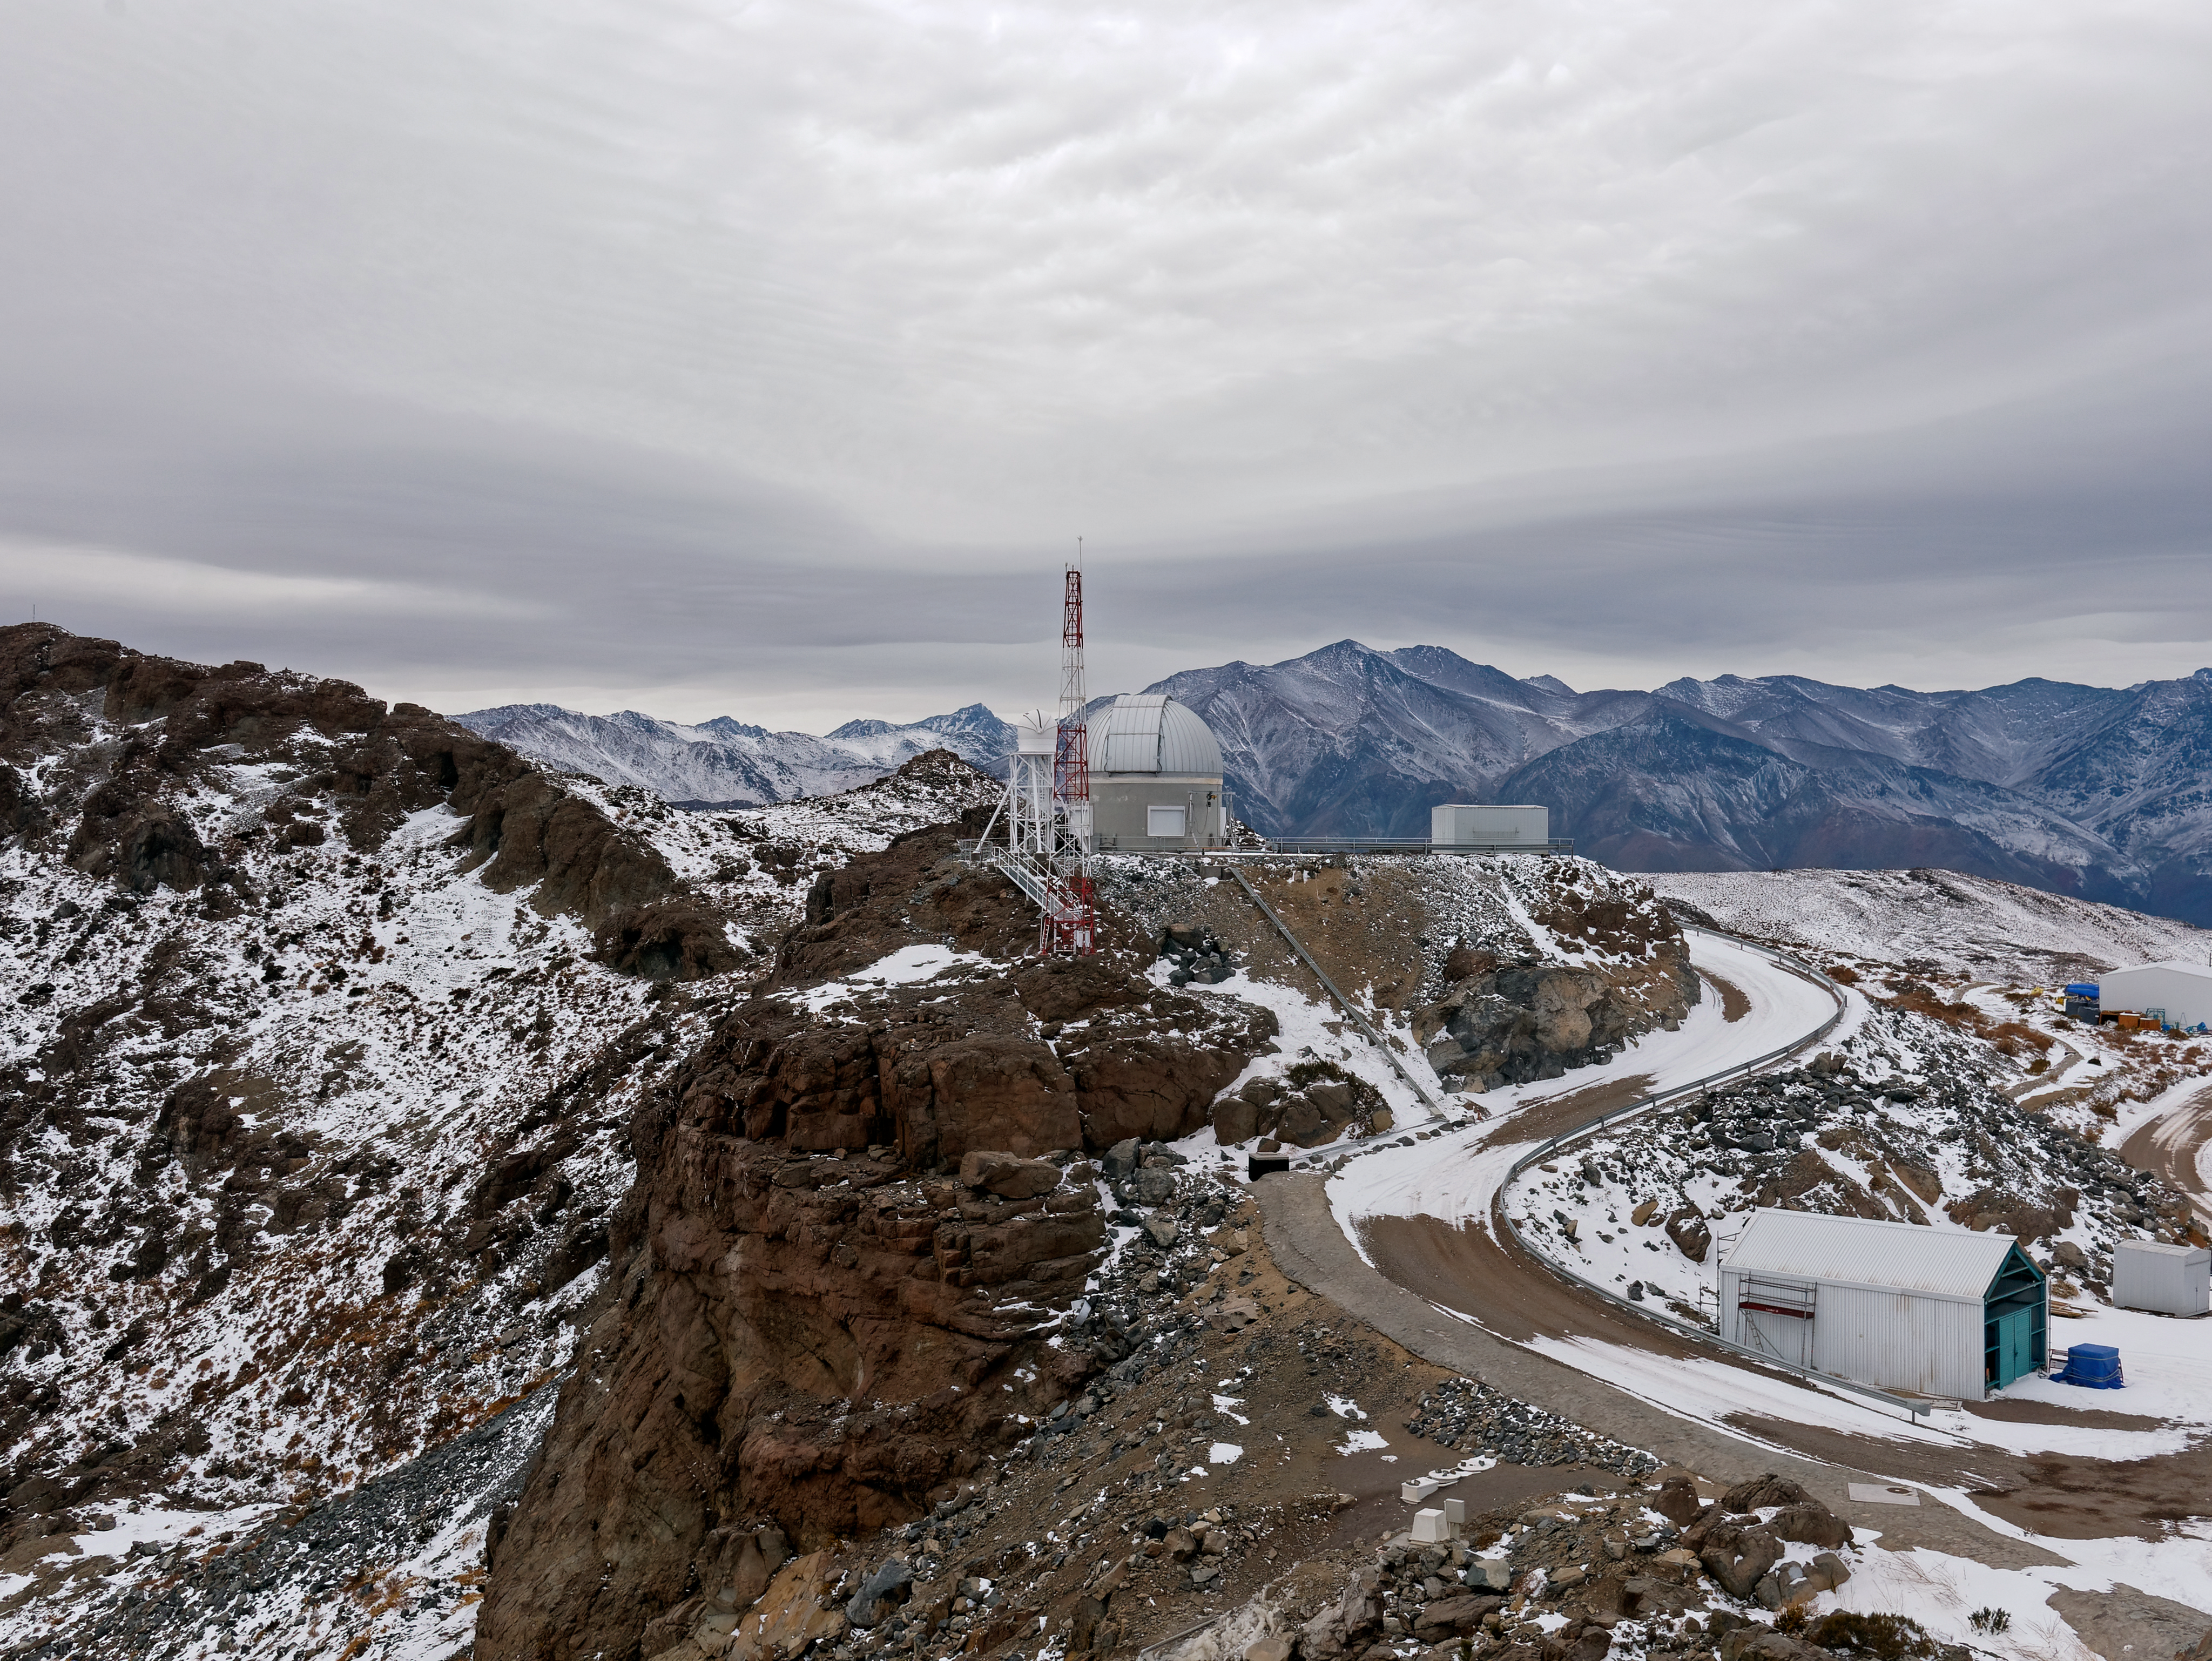

Snow on Calibration Hill

The Rubin Auxiliary Telescope dome after a snow storm on the summit of Cerro Pachón in Chile.

Credit: RubinObs/NOIRLab/SLAC/NSF/DOE/AURA/W. O'Mullane